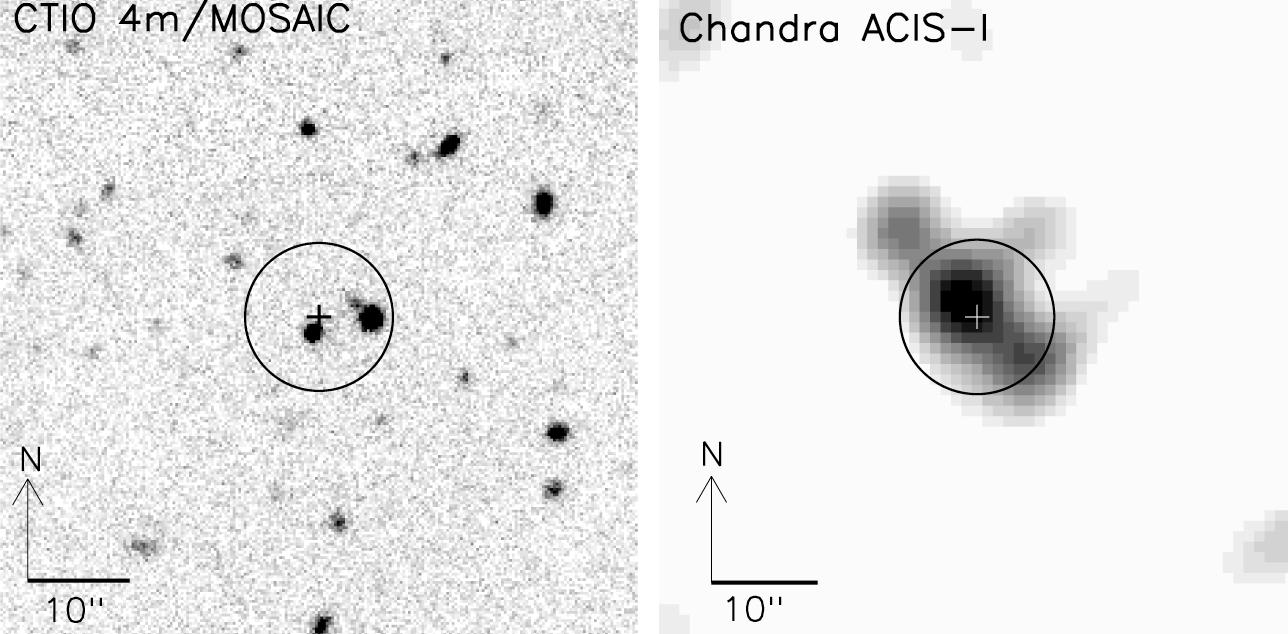

X-ray and optical images of CXOMP J213945.0-234655.

The most distant X-ray selected quasar currently known (z=4.93) was identified by J.D.Silverman (SAO) and Chris Smith (CTIO) using the Hydra fiber-fed spectrograph on the CTIO Blanco 4-meter telescope. The circle shows the region containing 50% of the encircled energy of the Chandra counts (a radius of 7.3 arc seconds). The cross marks the centroid of the X-ray emission in both images. The optical counterpart is the source closest to the X-ray centroid position. For further details, see the June 2002 NOAO Newsletter (no.70), Science Highlights section (currently only available in PDF format).

Credit: J.D.Silverman (SAO), Chris Smith (CTIO), NOIRLab/NSF/AURA/